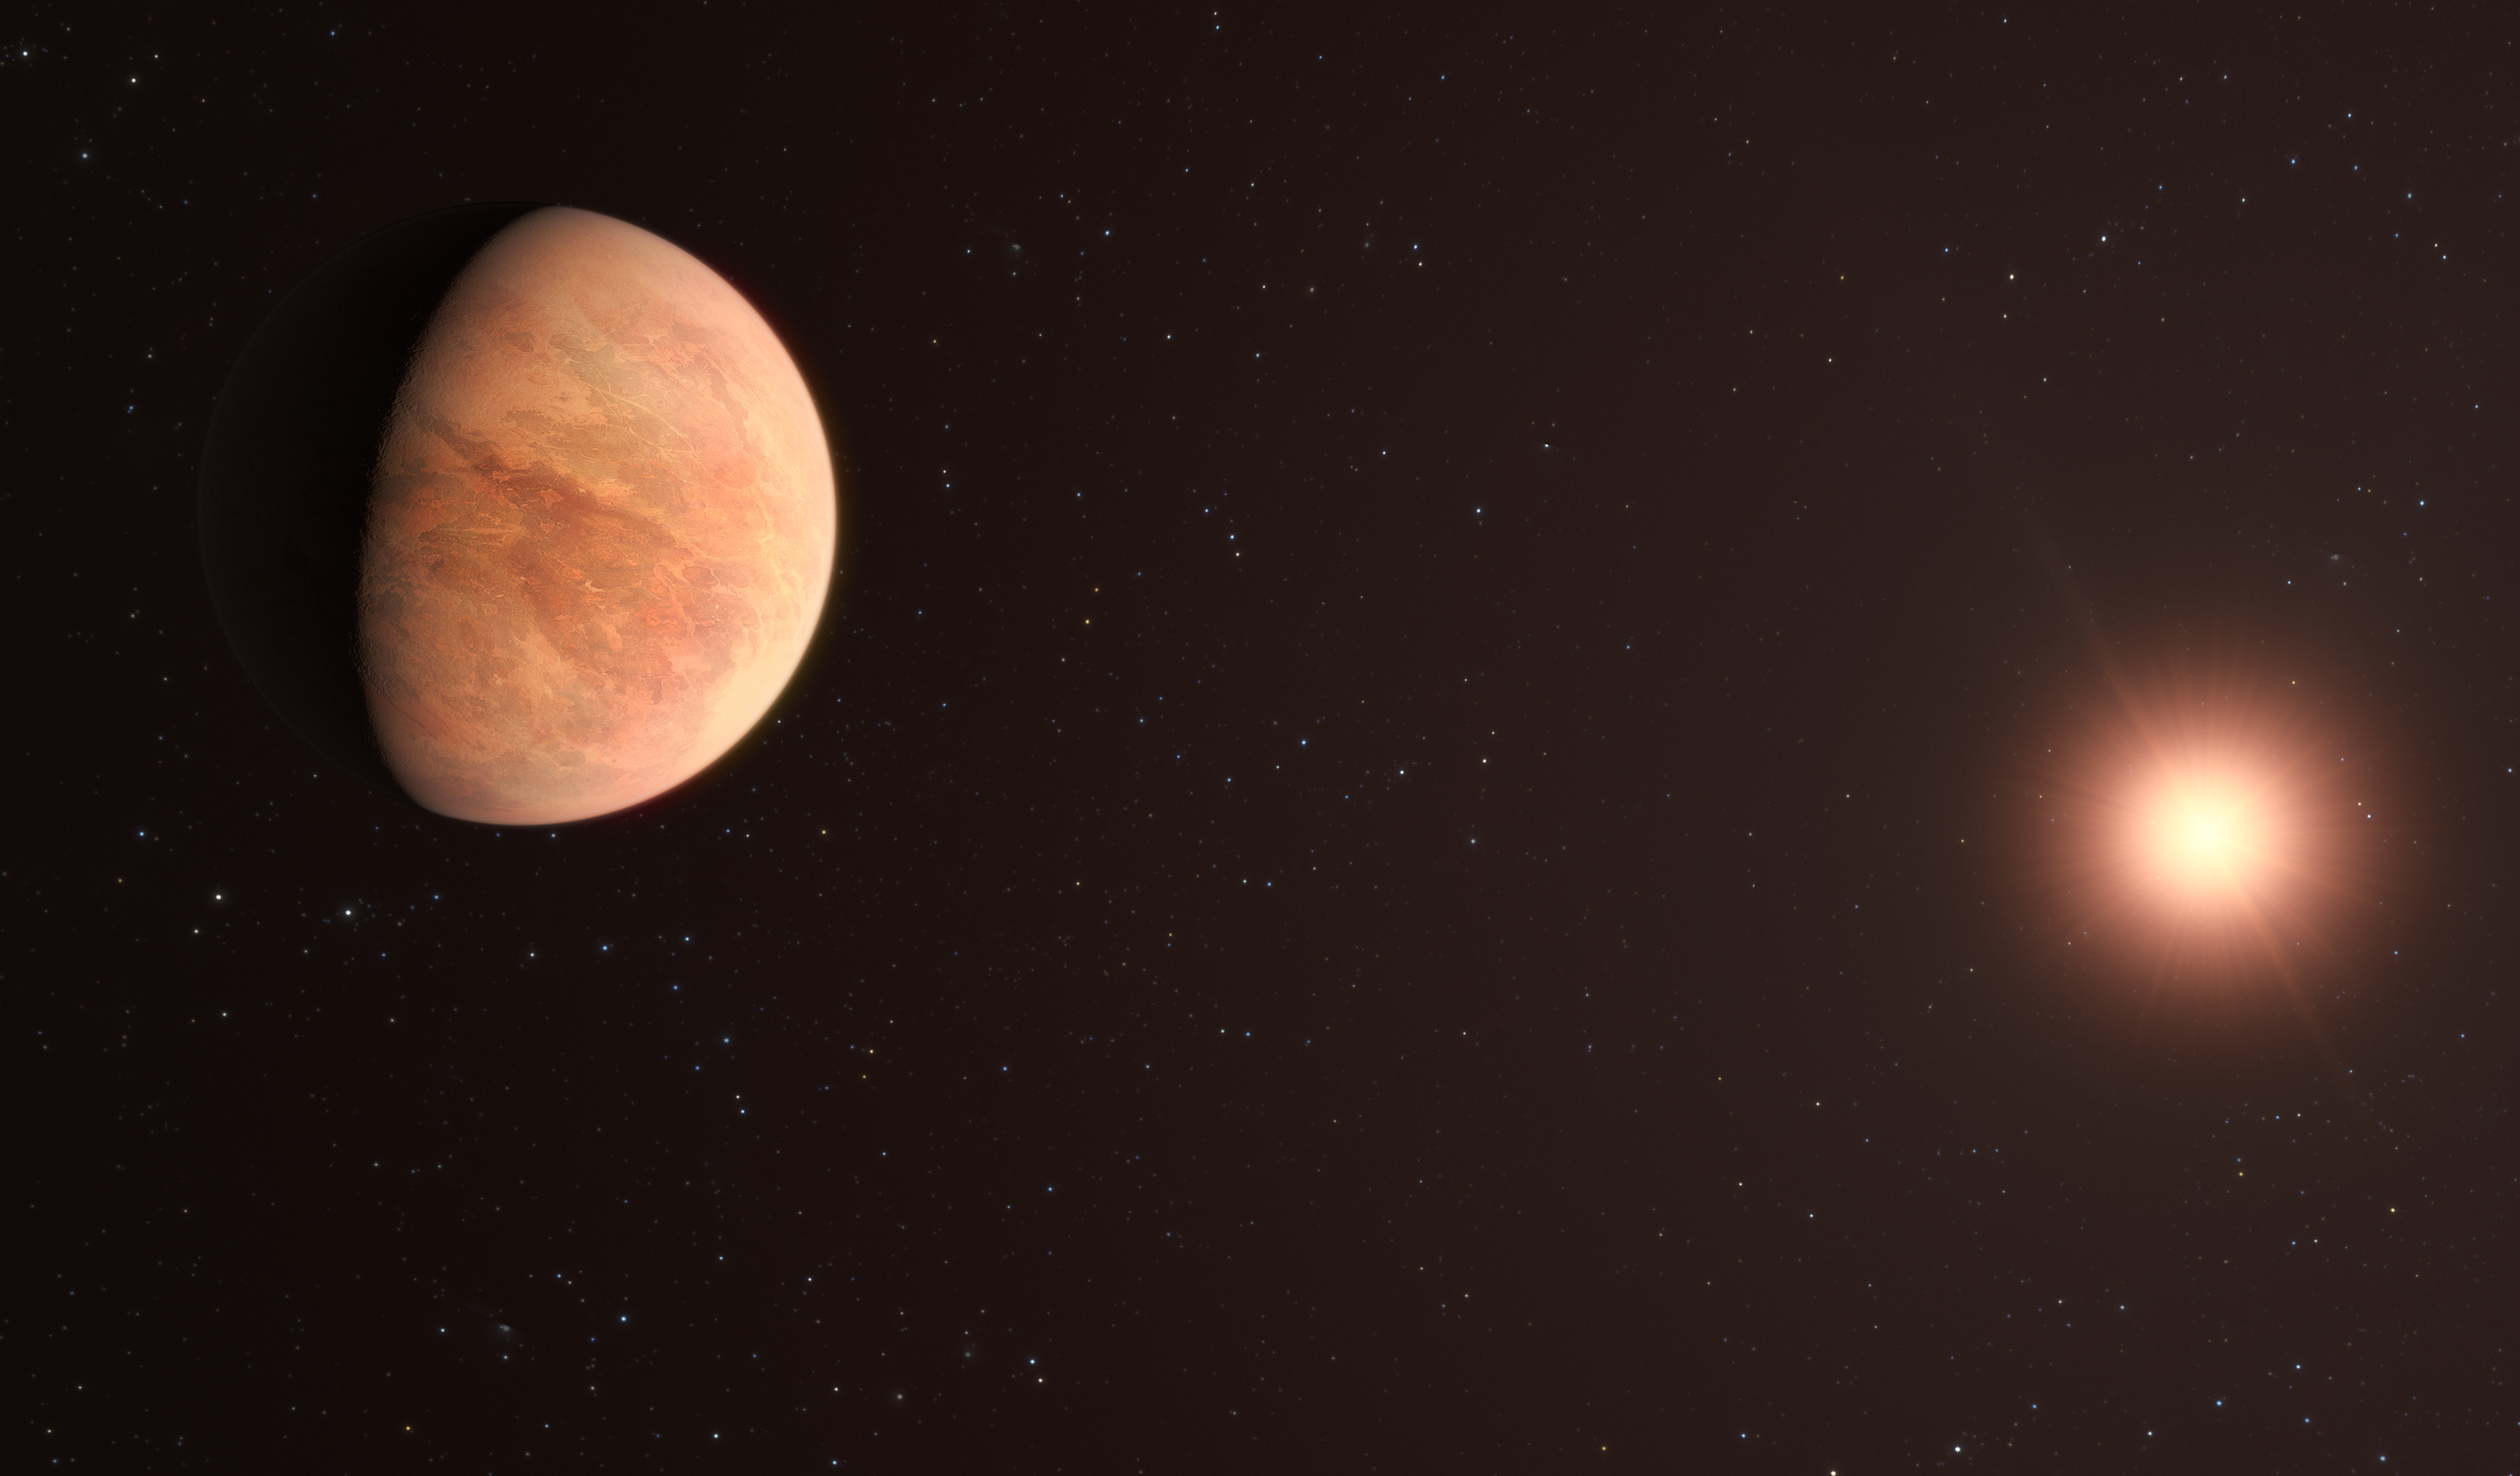

Artist’s impression of the L 98-59 planetary system

This artist’s impression shows L 98-59b, one of the planets in the L 98-59 system 35 light-years away. The system contains four confirmed rocky planets with a potential fifth, the furthest from the star, being unconfirmed.

In 2021, astronomers used data from the Echelle SPectrograph for Rocky Exoplanets and Stable Spectroscopic Observations (ESPRESSO) instrument on ESO’s VLT to measure the mass of L 98-59b, finding it to be half that of Venus. This makes it the lightest planet measured to date using the radial velocity technique.

Credit: ESO/M. Kornmesser